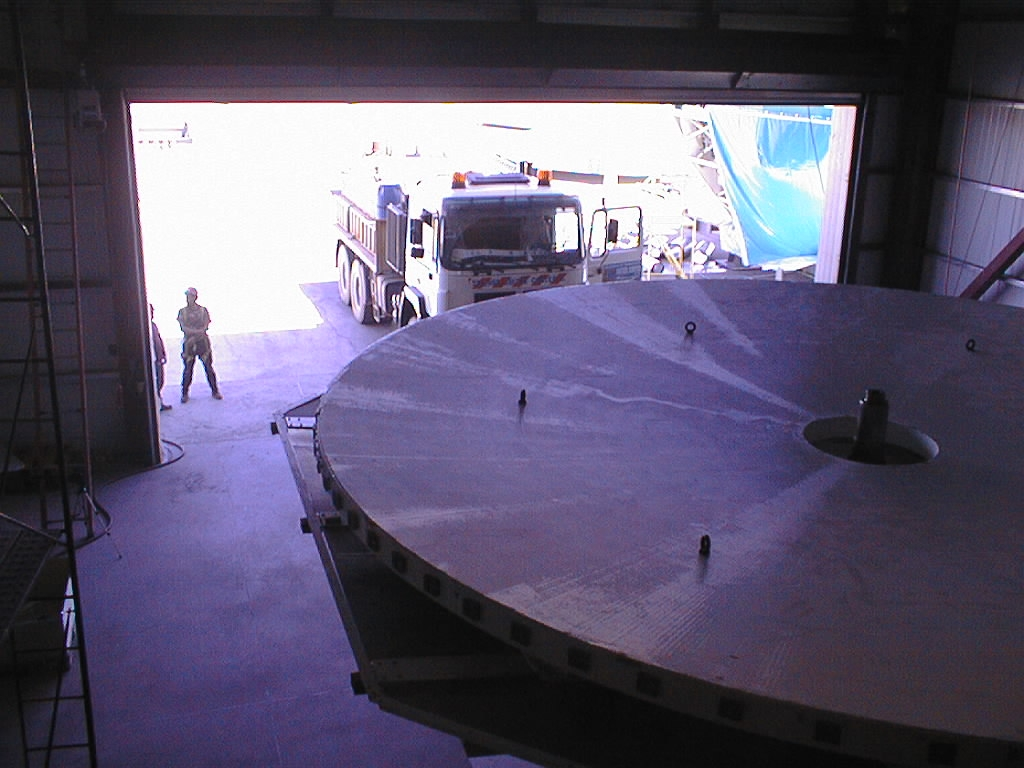

VLT dummy mirror: ready to be moved

Following the inspection, the dummy mirror, still resting on the supports of the lower part of the transport box, is moved into the MMB.

Credit: ESO